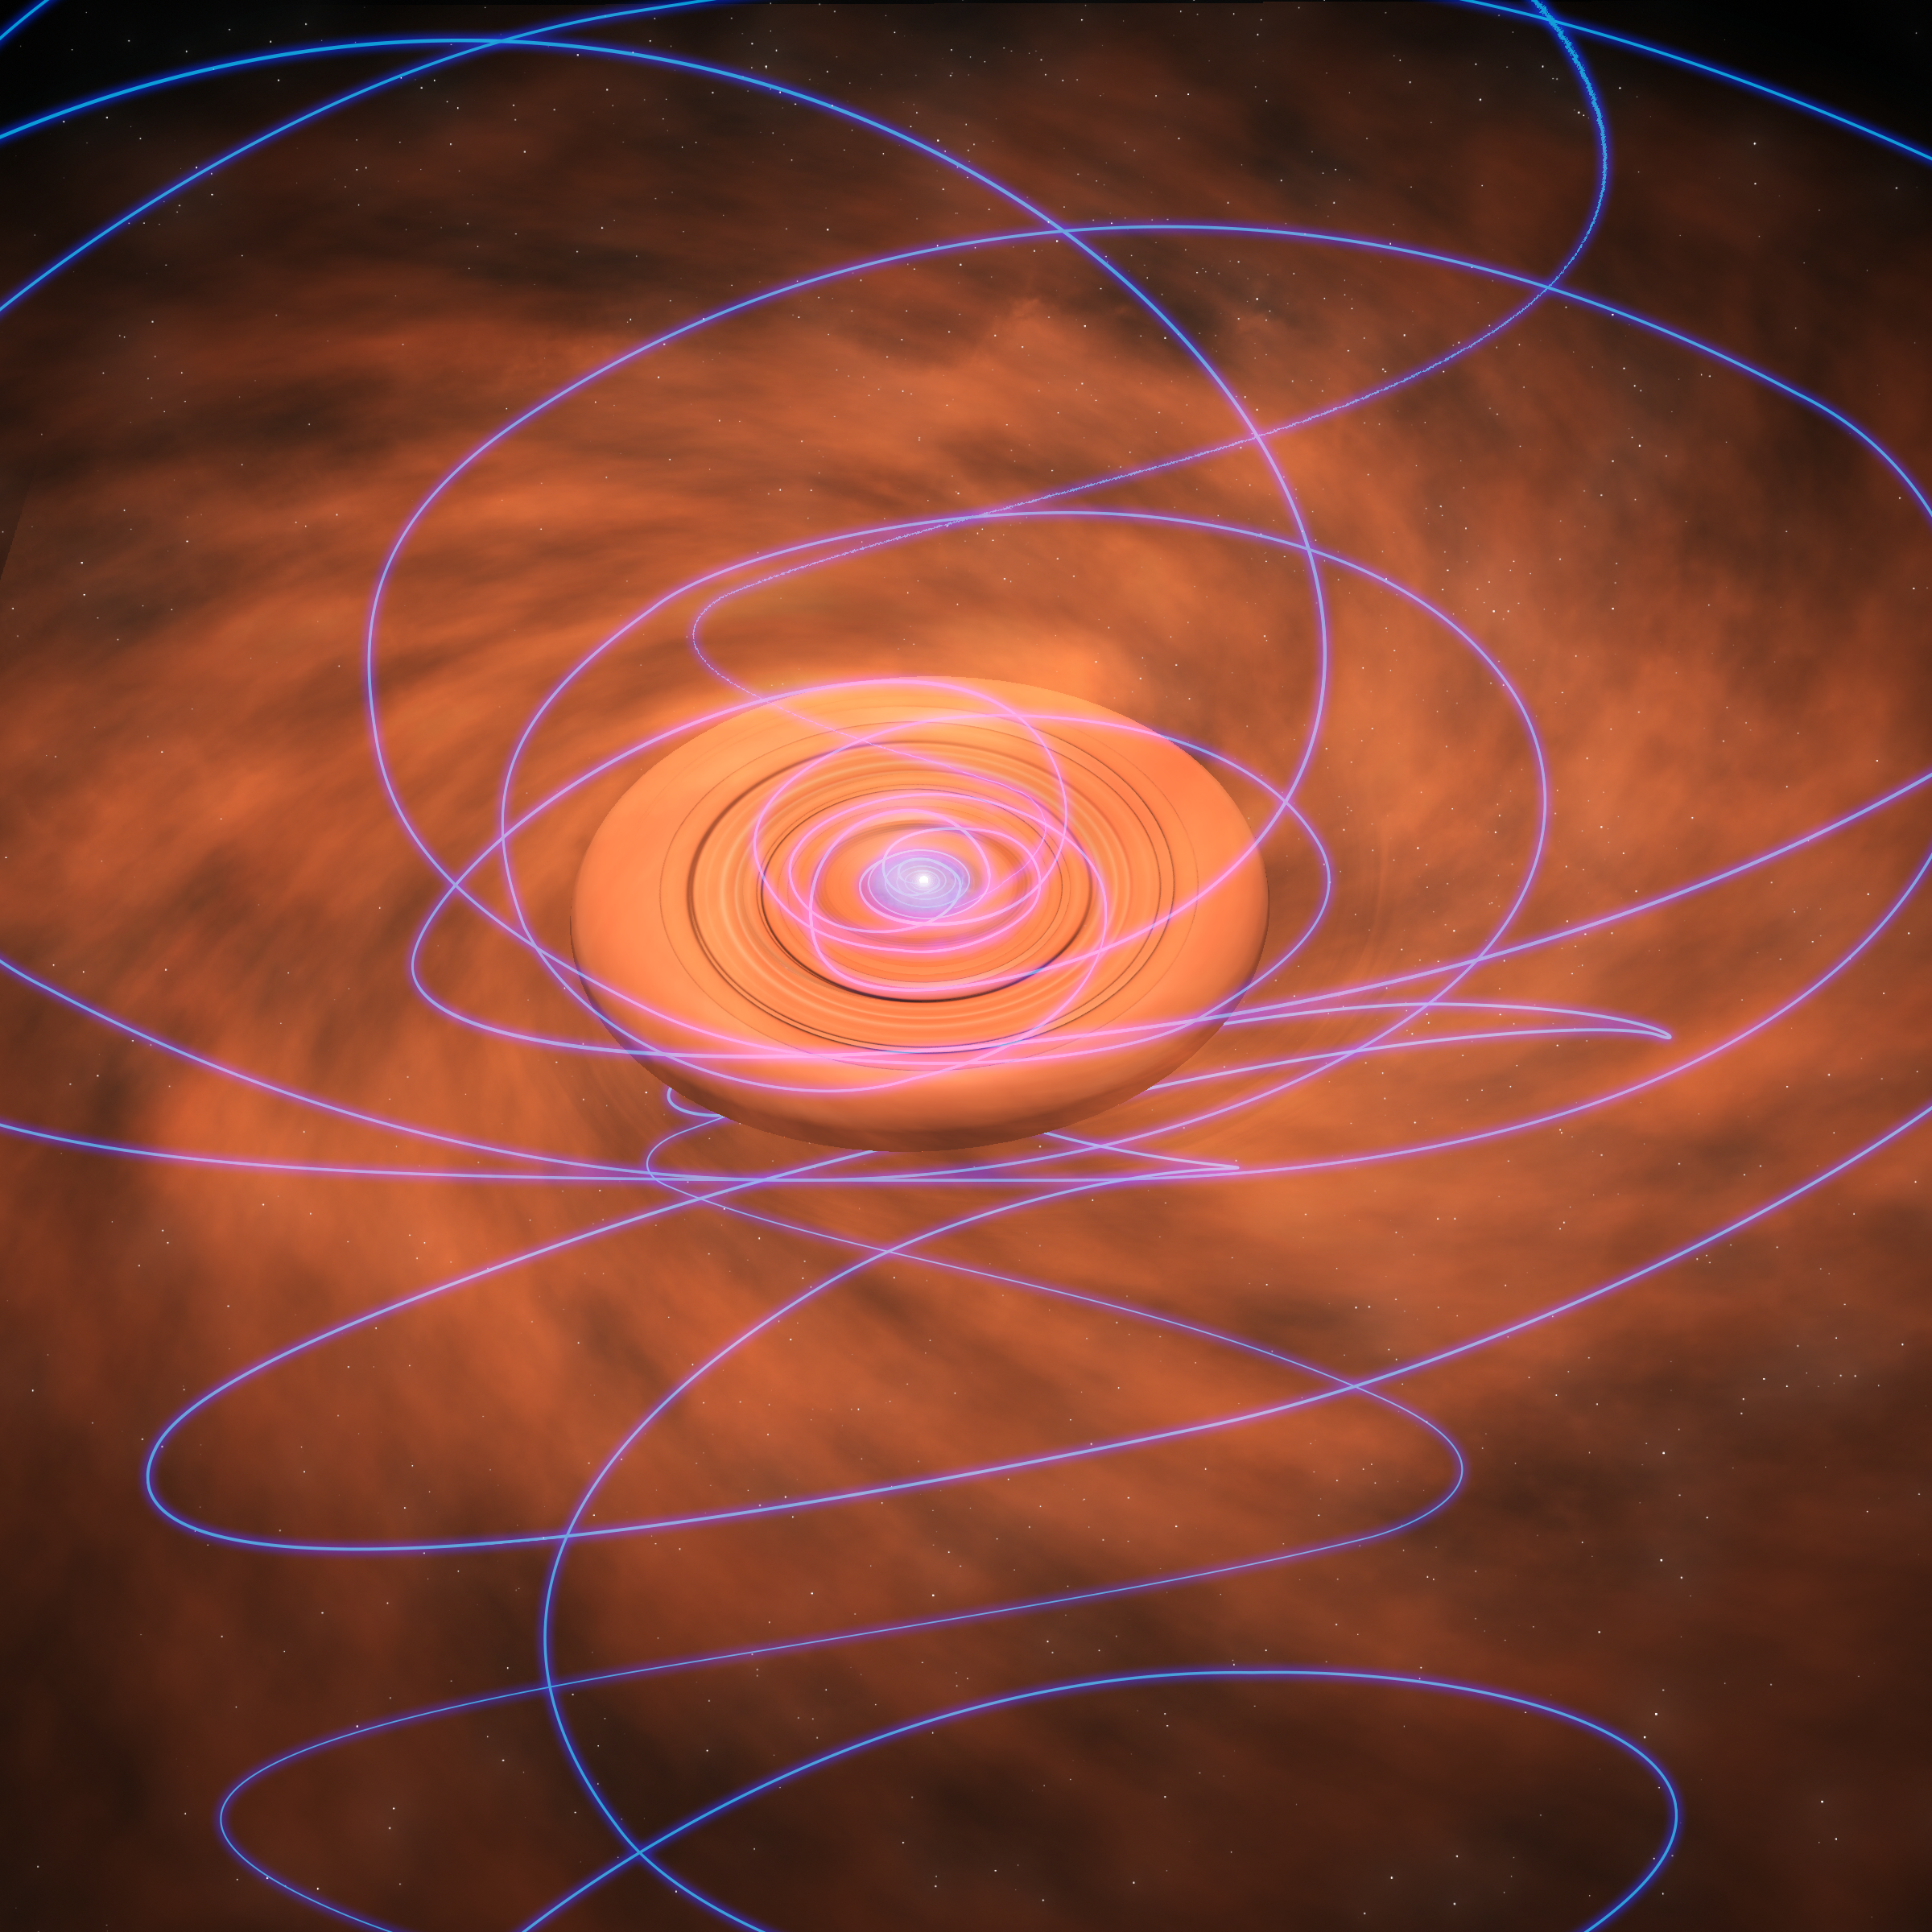

Twisted Magnetic Fields Give New Insights on Star Formation

Magnetic field lines (purple) are twisted as they are dragged inward toward a swirling, dusty disk surrounding a young star in this artist's conception.

Credit: Bill Saxton (NRAO/AUI/NSF)